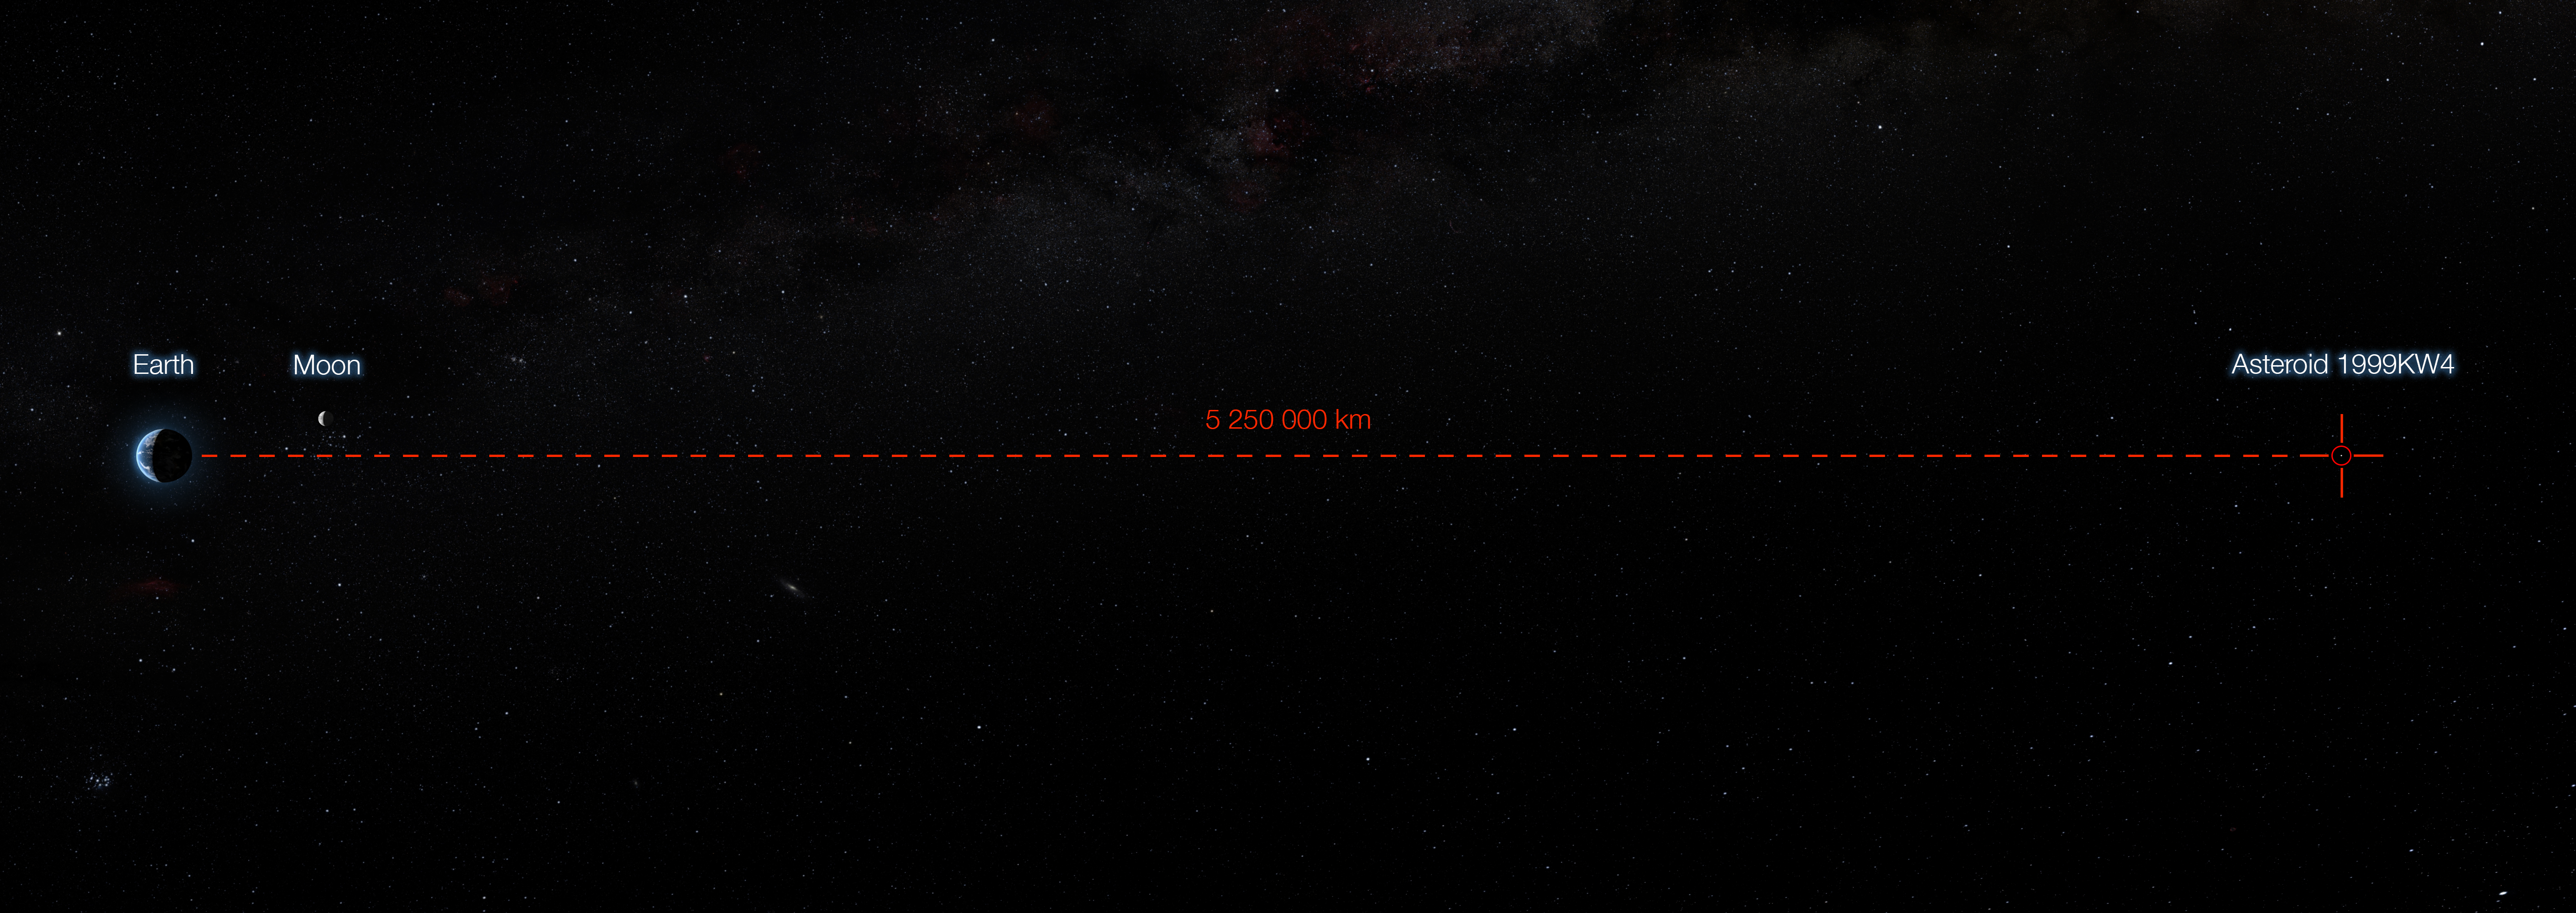

Minimum Separation of Asteroid 1999 KW4 and Earth

The unique capabilities of the SPHERE instrument on ESO’s Very Large Telescope have enabled it to obtain the sharpest images of a double asteroid as it flew by Earth on 25 May. While this double asteroid was not itself a threatening object, scientists used the opportunity to rehearse the response to a hazardous Near-Earth Object (NEO), proving that ESO’s front-line technology could be critical in planetary defence.

This infographic shows the minimum distance between the asteroid 1999 KW4 an Earth — the closest the asteroid comes to our planet during its fly-by.

Credit: ESO